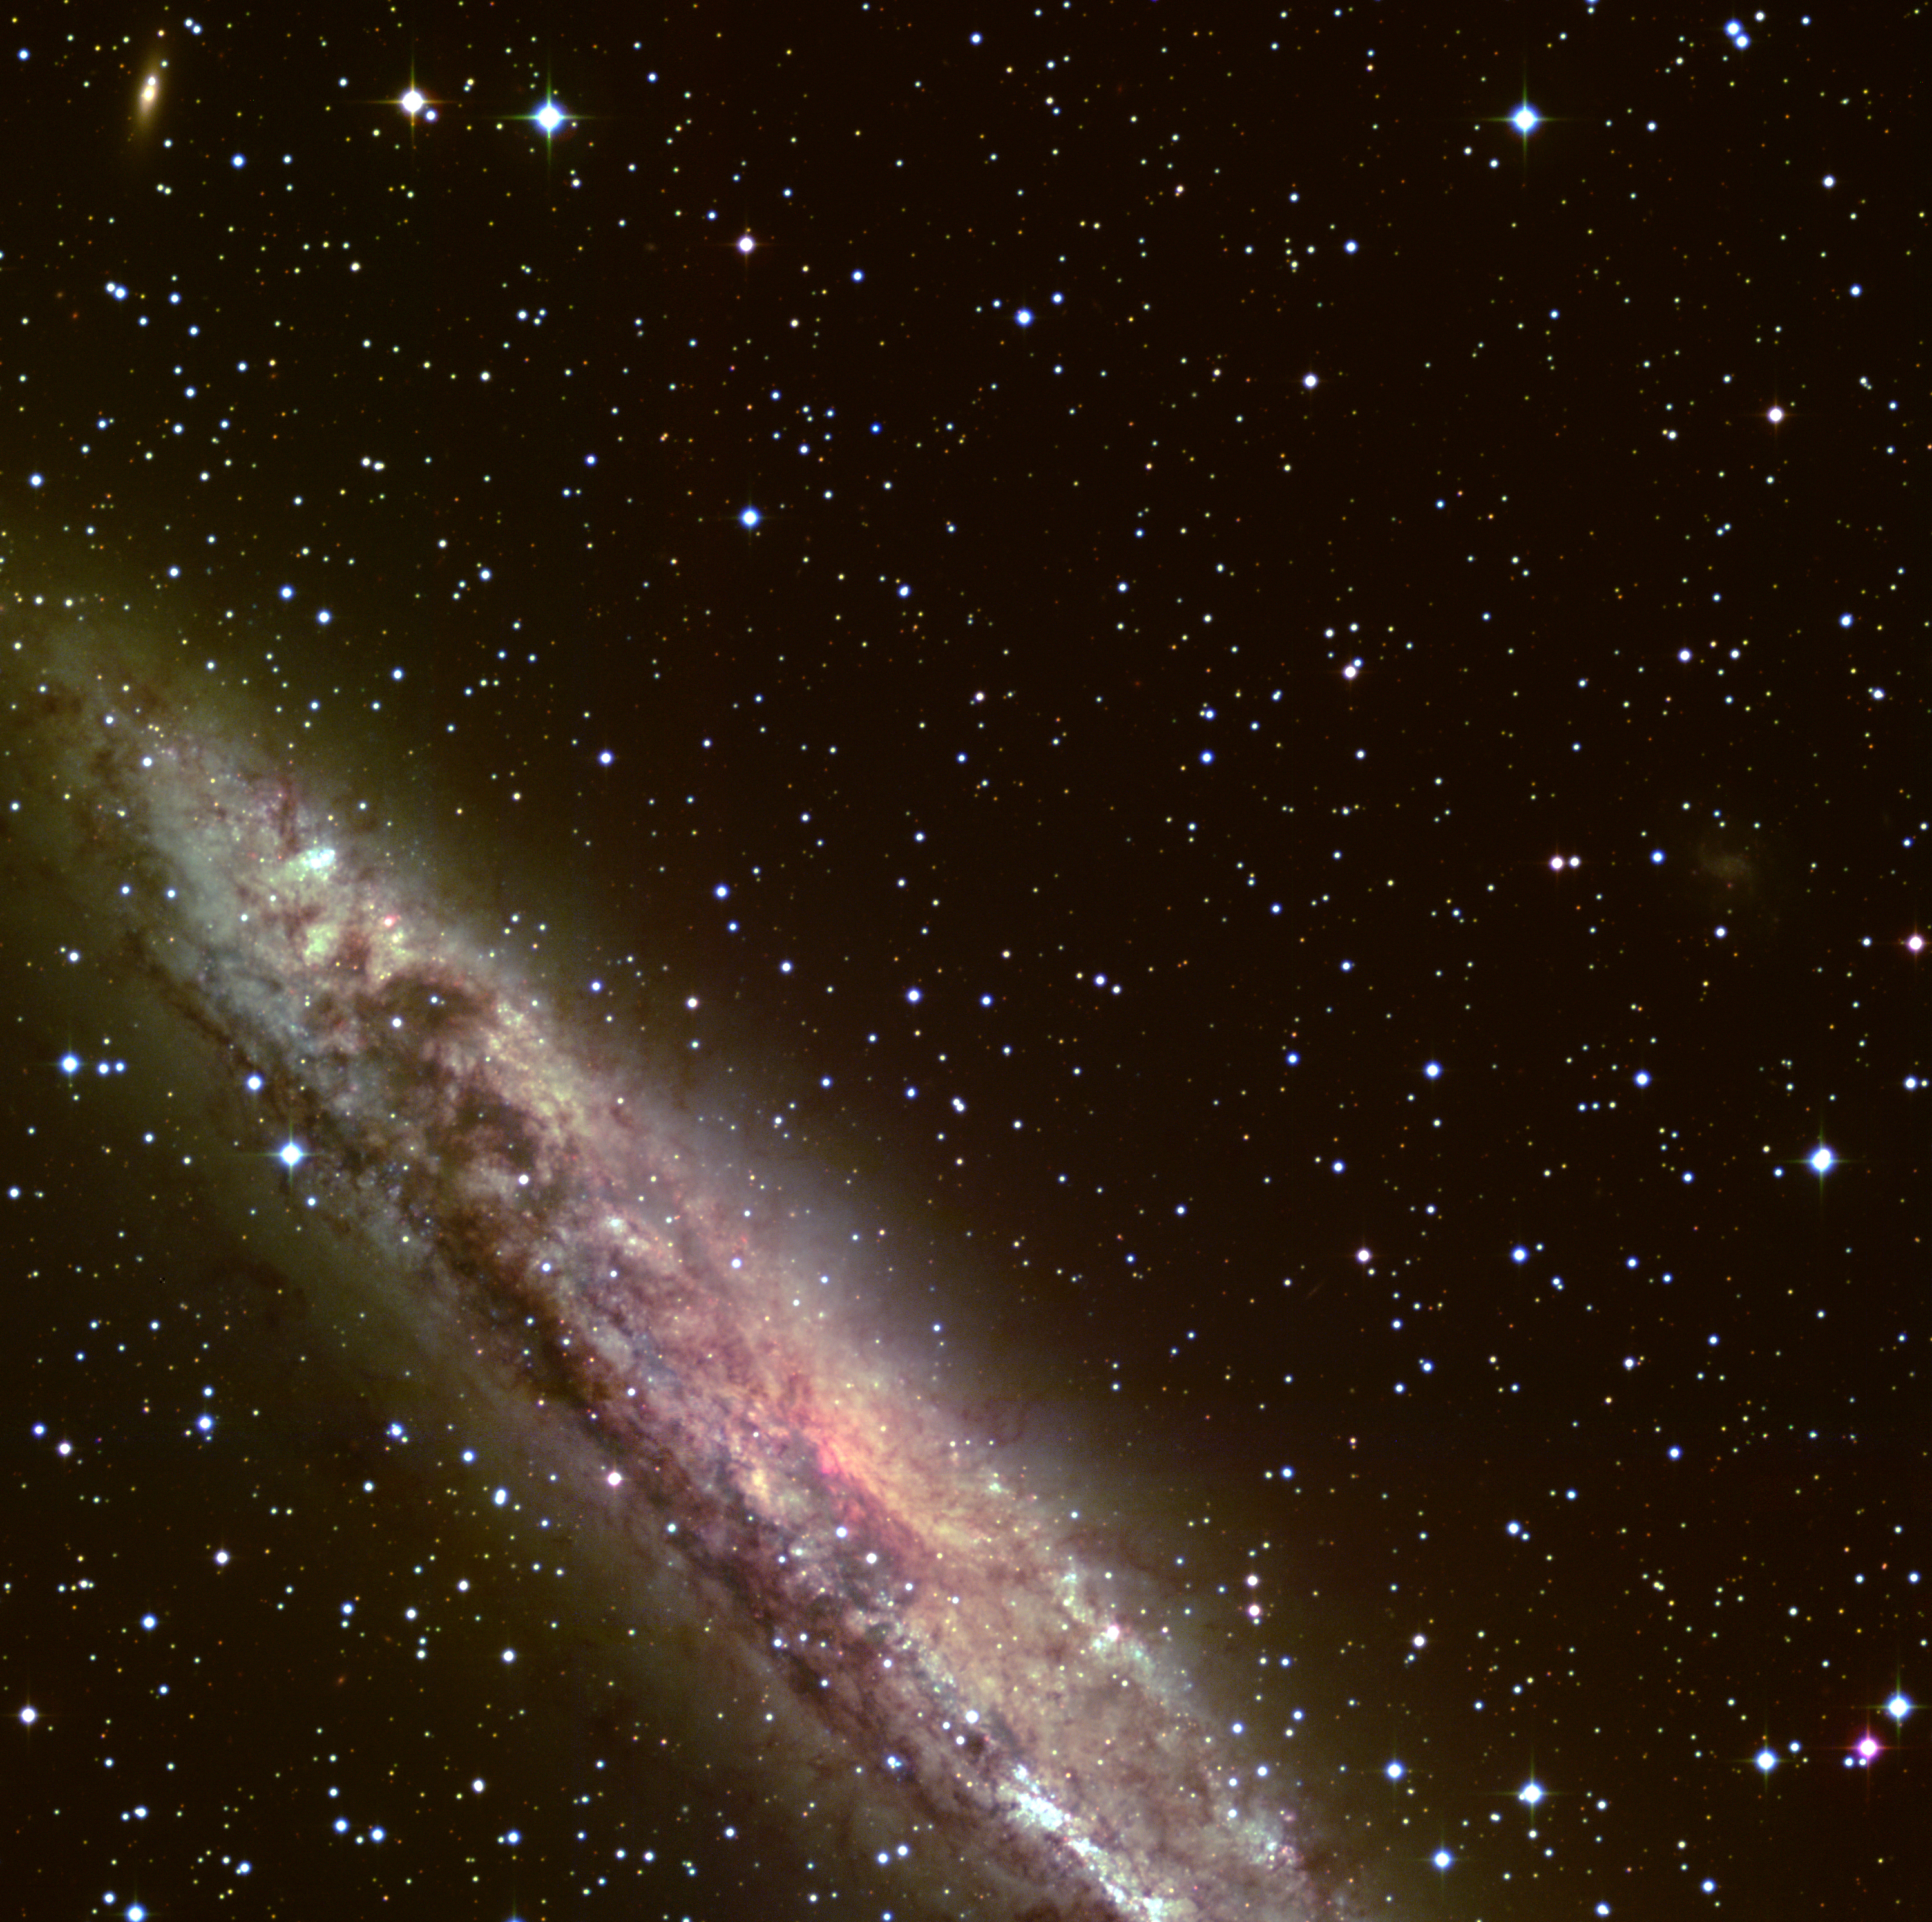

Detail of spiral galaxy NGC 4945

This image is an enlargement at full resolution of a smaller region (about 1/7 by area) of a sky field around the spiral galaxy NGC 4945 . It is assembled from five 15-minute R(ed)-narrowband (shown in red), four 5-minute B(lue)-band (shown in green), and five 1000-second U(ltraviolet)-band (shown in blue) exposures, obtained in January 1999 during the Science Verification phase with the Wide-Field-Imager (WFI) at the MPG/ESO 2.2-m telescope at La Silla. At the recession velocity of NGC 4945, the red filter, centred at 665 nm with an FWHM (full width at half maximum) of only 1.2 nm, does not include the H-alpha emission line of interstellar hydrogen in this galaxy. The original resolution of about 1 arcsec corresponds to roughly 62 light-years at the distance of NGC 4945 (13 million light-years). In addition to NGC 4945 itself, some much more distant galaxies can be recognized as faint, slightly red light patches in the field. The vast majority of the point-like sources are stars in the Milky Way. However, a fair number of those near NGC 4945 are globular clusters belonging to this galaxy. Each frame records 8184 x 8196 = 67,076,064 pixels, and thus the total number of data points (pixels) of the 14 CCD frames used to make this photo is almost 10 9. Their collective information content corresponds to more than 70 x 10 9 photons (not counting those from the Earth's upper atmosphere that were recorded simultaneously). It covers 2997 x 2998 pixels and measures about 12 x 12 arcmin 2 in the sky. Note the many background galaxies in the field.

Credit: ESO